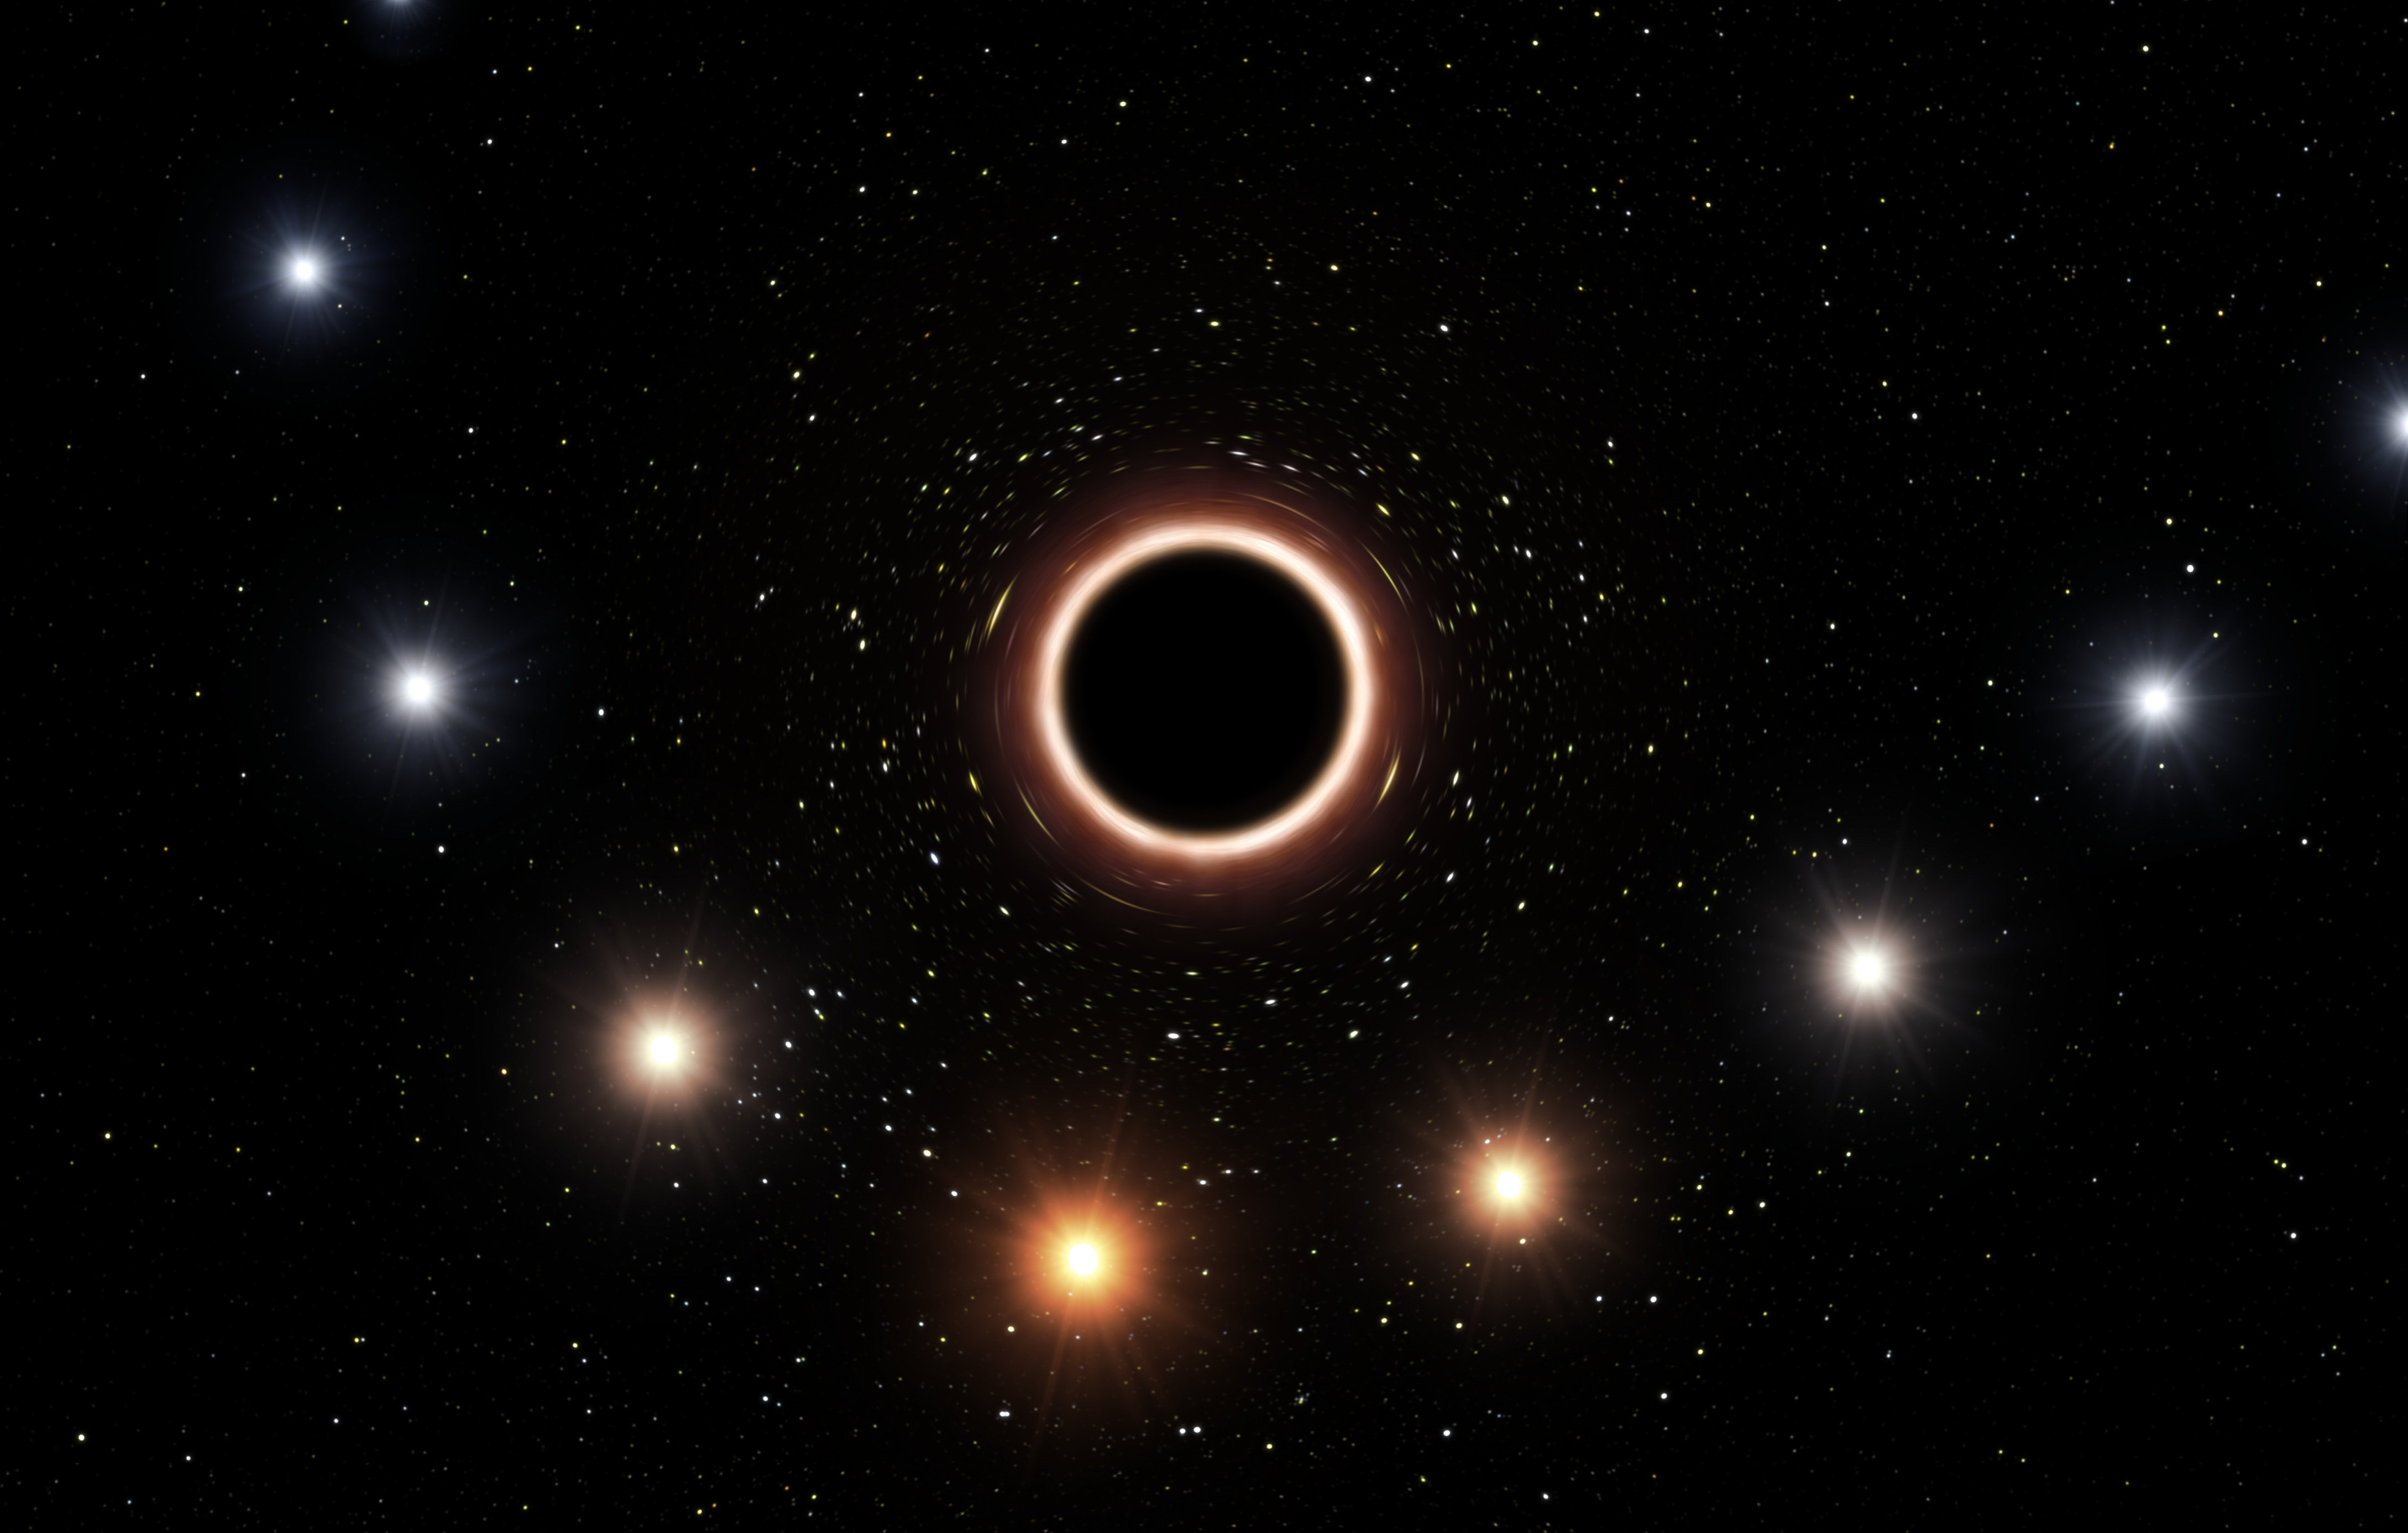

Artist’s impression of S2 passing supermassive black hole at centre of Milky Way

This artist’s impression shows the path of the star S2 as it passes very close to the supermassive black hole at the centre of the Milky Way. As it gets close to the black hole the very strong gravitational field causes the colour of the star to shift slightly to the red, an effect of Einstein’s general theory of relativity.

In this graphic the colour effect and size of the objects have been exaggerated for clarity.

Credit: ESO/M. Kornmesser